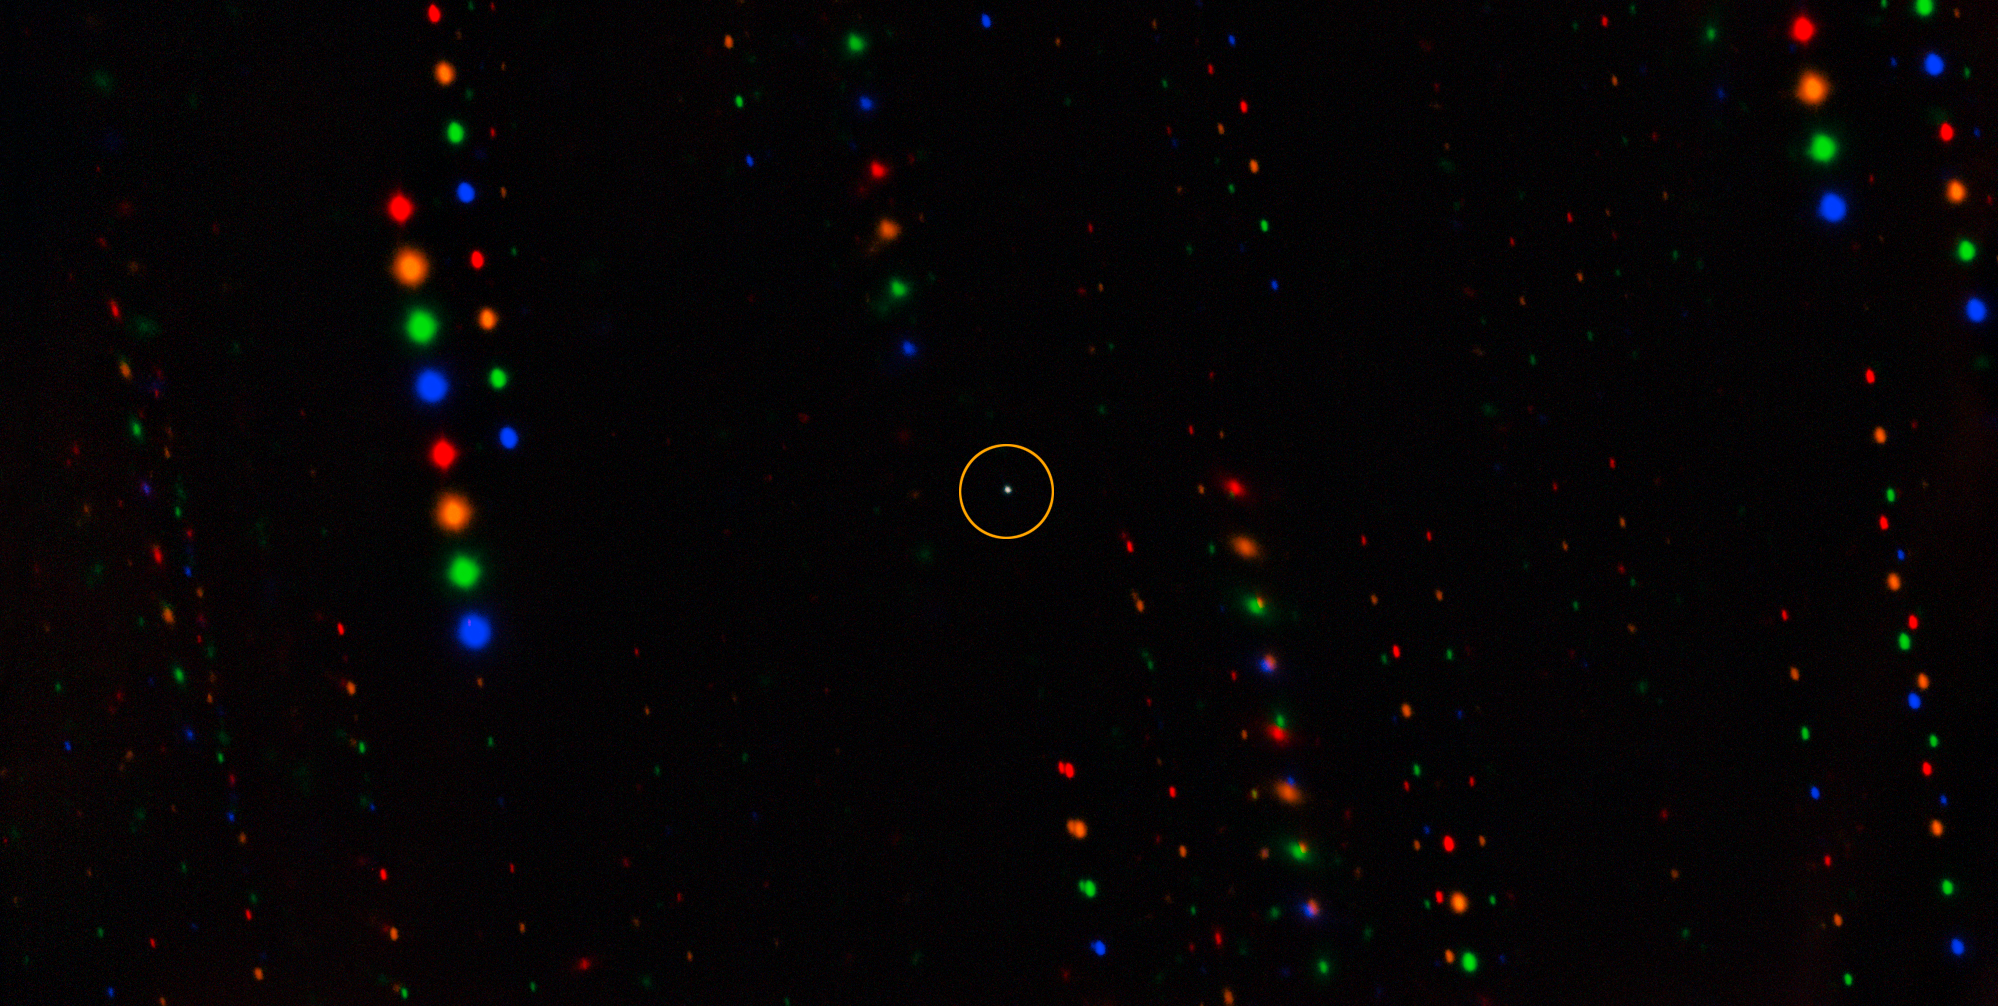

Gemini image of asteroid 1998 KY26 (annotated)

The tiny asteroid 1998 KY26 (center) is observed here by the Gemini South telescope, one half of the International Gemini Observatory, funded in part by the U.S. National Science Foundation and operated by NSF NOIRLab.

The observations have revealed that 1998 KY26 is just 11 meters wide, almost three times smaller than previously thought, and is spinning once every 5 minutes, which is almost two times faster than expected.

This image is composed of exposures taken through four filters. As exposures are taken, the asteroid remains fixed in the center of the telescope’s field of view. However, the positions of the background stars change relative to the asteroid, causing them to appear as colorful streaks in the final image.

Credit: International Gemini Observatory/NOIRLab/NSF/AURA/T. Santana-Ros